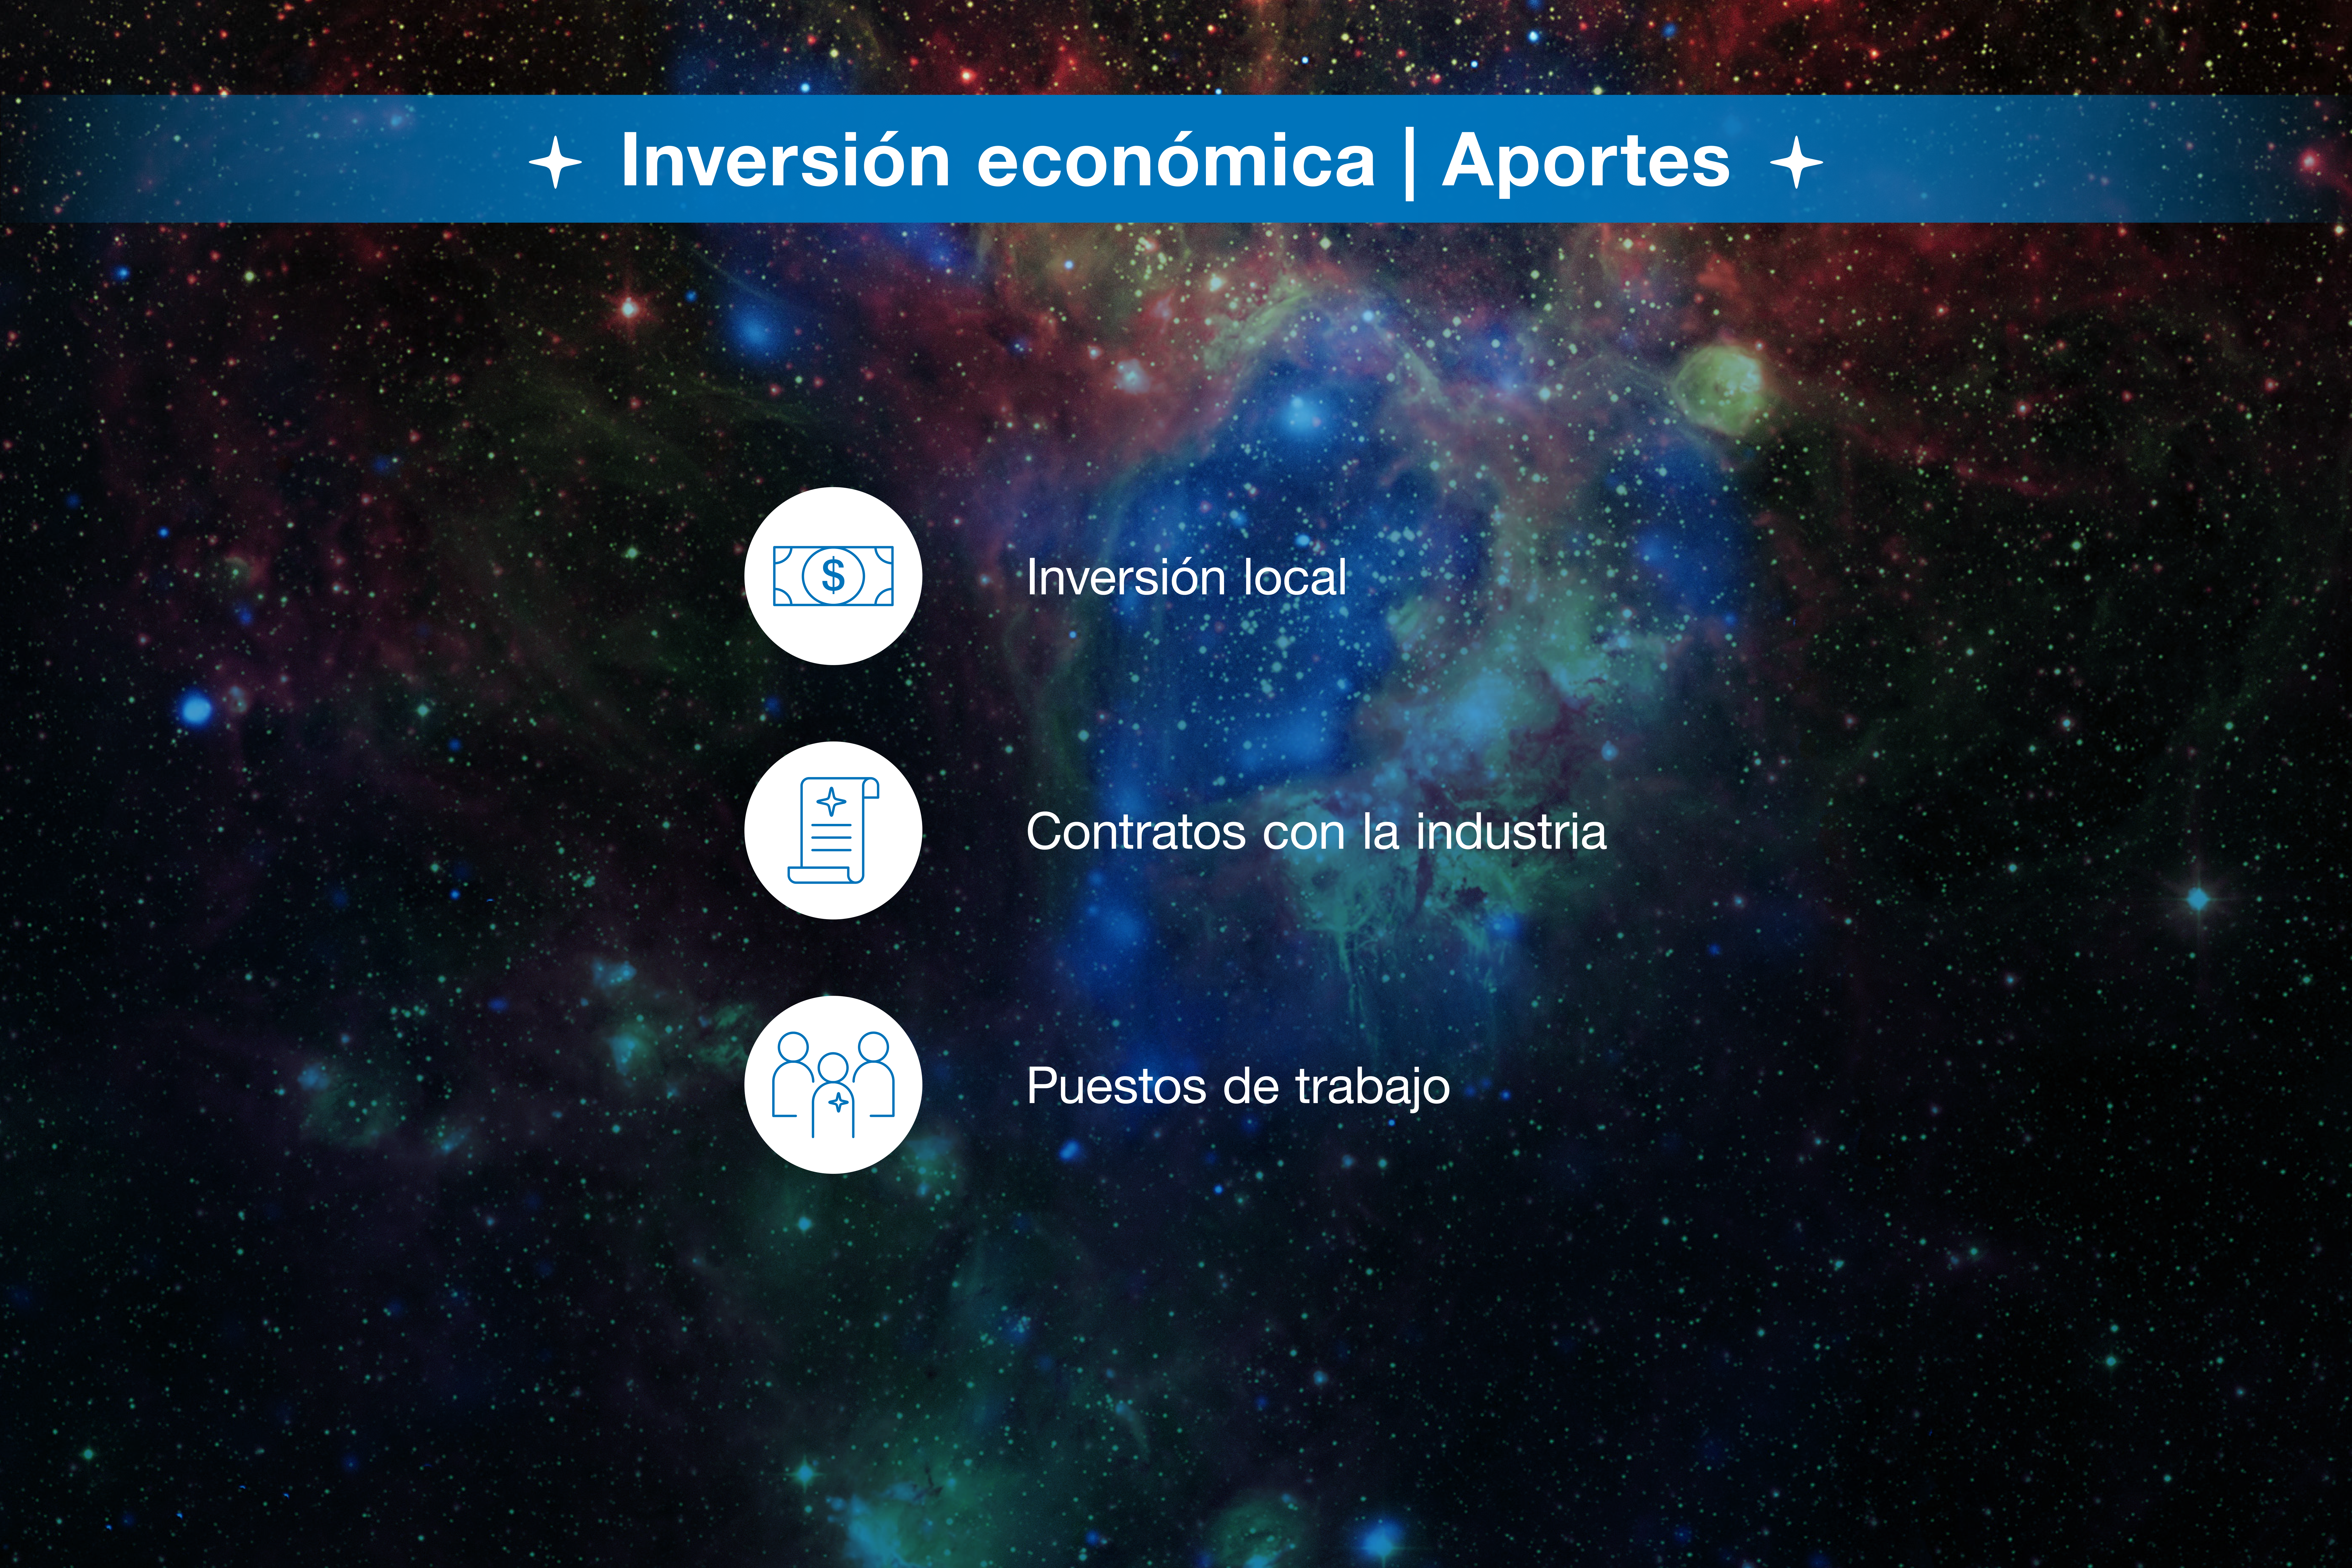

Infografía de colaboración ESO-Chile

Credit: ESO